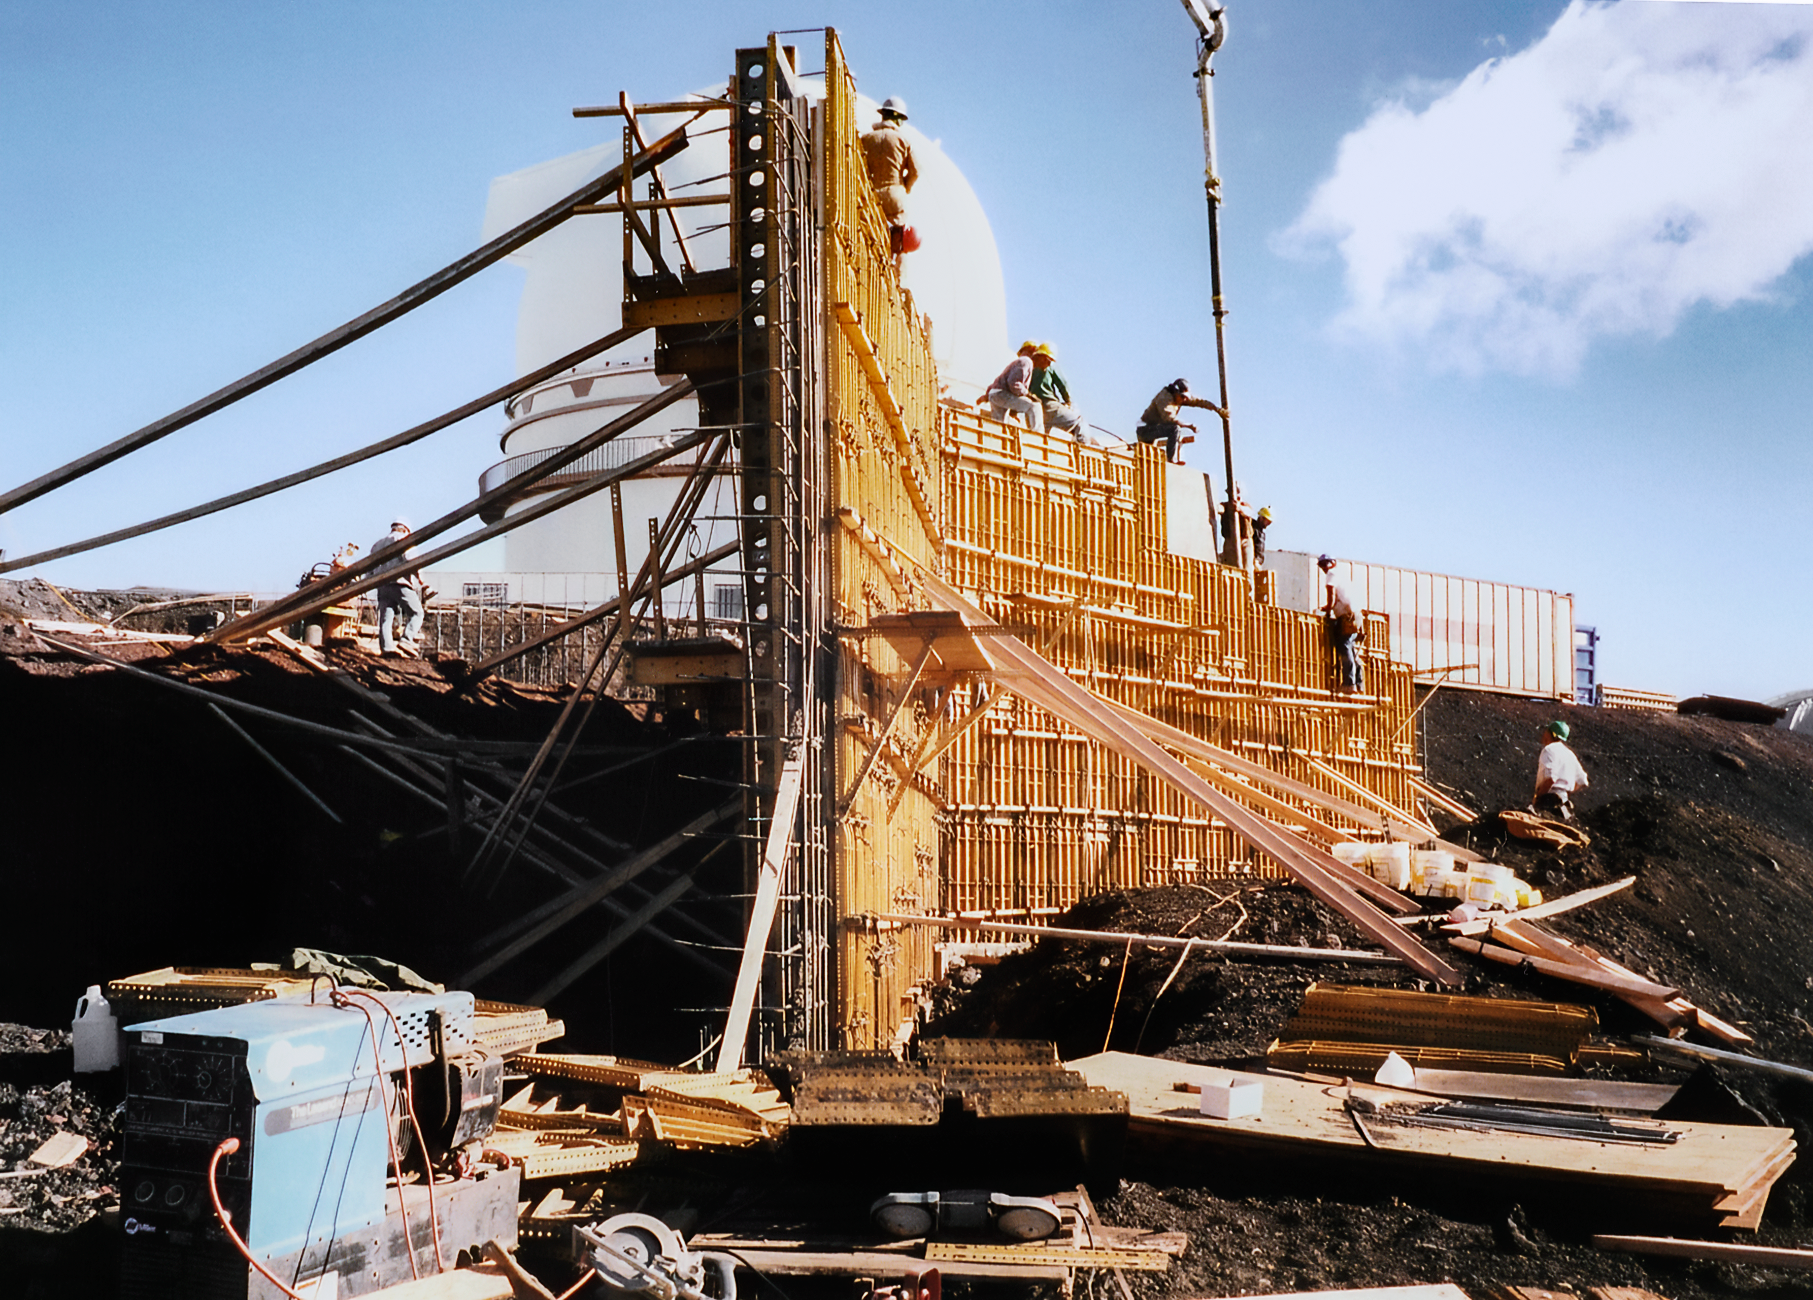

Gemini North's Skeleton

High above the blanket of clouds and near the summit of Maunakea in Hawai‘i, a construction crew is busy building Gemini North telescope. This image was taken in 1995.

Credit: NOIRLab/NSF/AURA